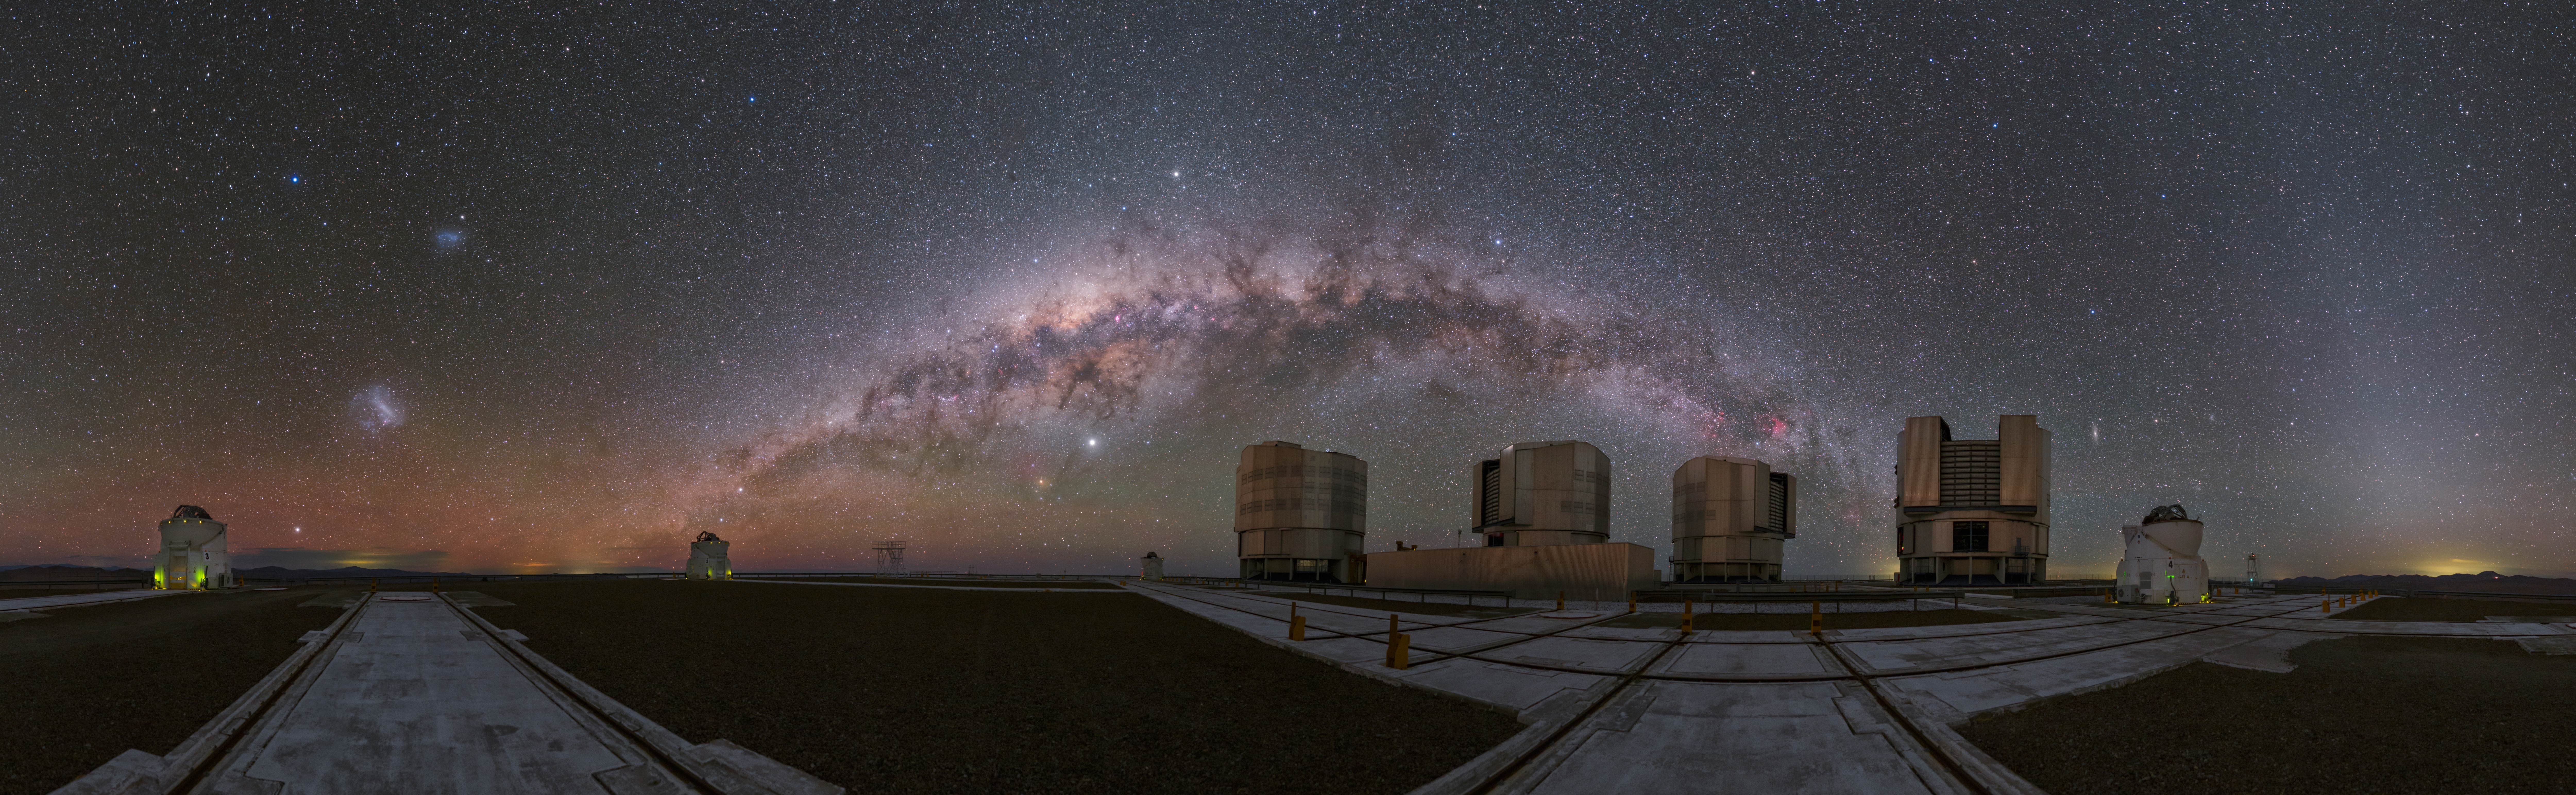

A cosmic rainbow over the VLT

This eye-catching Picture of the Week was captured from ESO’s Paranal Observatory. Home to ESO’s Very Large Telescope, the observatory sits proudly atop the 2635-metre-high Cerro Paranal in Northern Chile’s Atacama Desert.

The four Unit Telescopes of the VLT, seen just right of centre in this panorama, are posing in front of the huge expanse of the Milky Way galaxy, which appears almost like a rainbow made of stars, arching over the site.

In the image, the four smaller Auxiliary Telescopes are also visible. Astronomers use different configurations of these telescopes that can be moved around on the tracks situated on the telescope platform. Can you spot the four Auxiliary Telescopes in this image?

Credit: ESO/P. Horálek